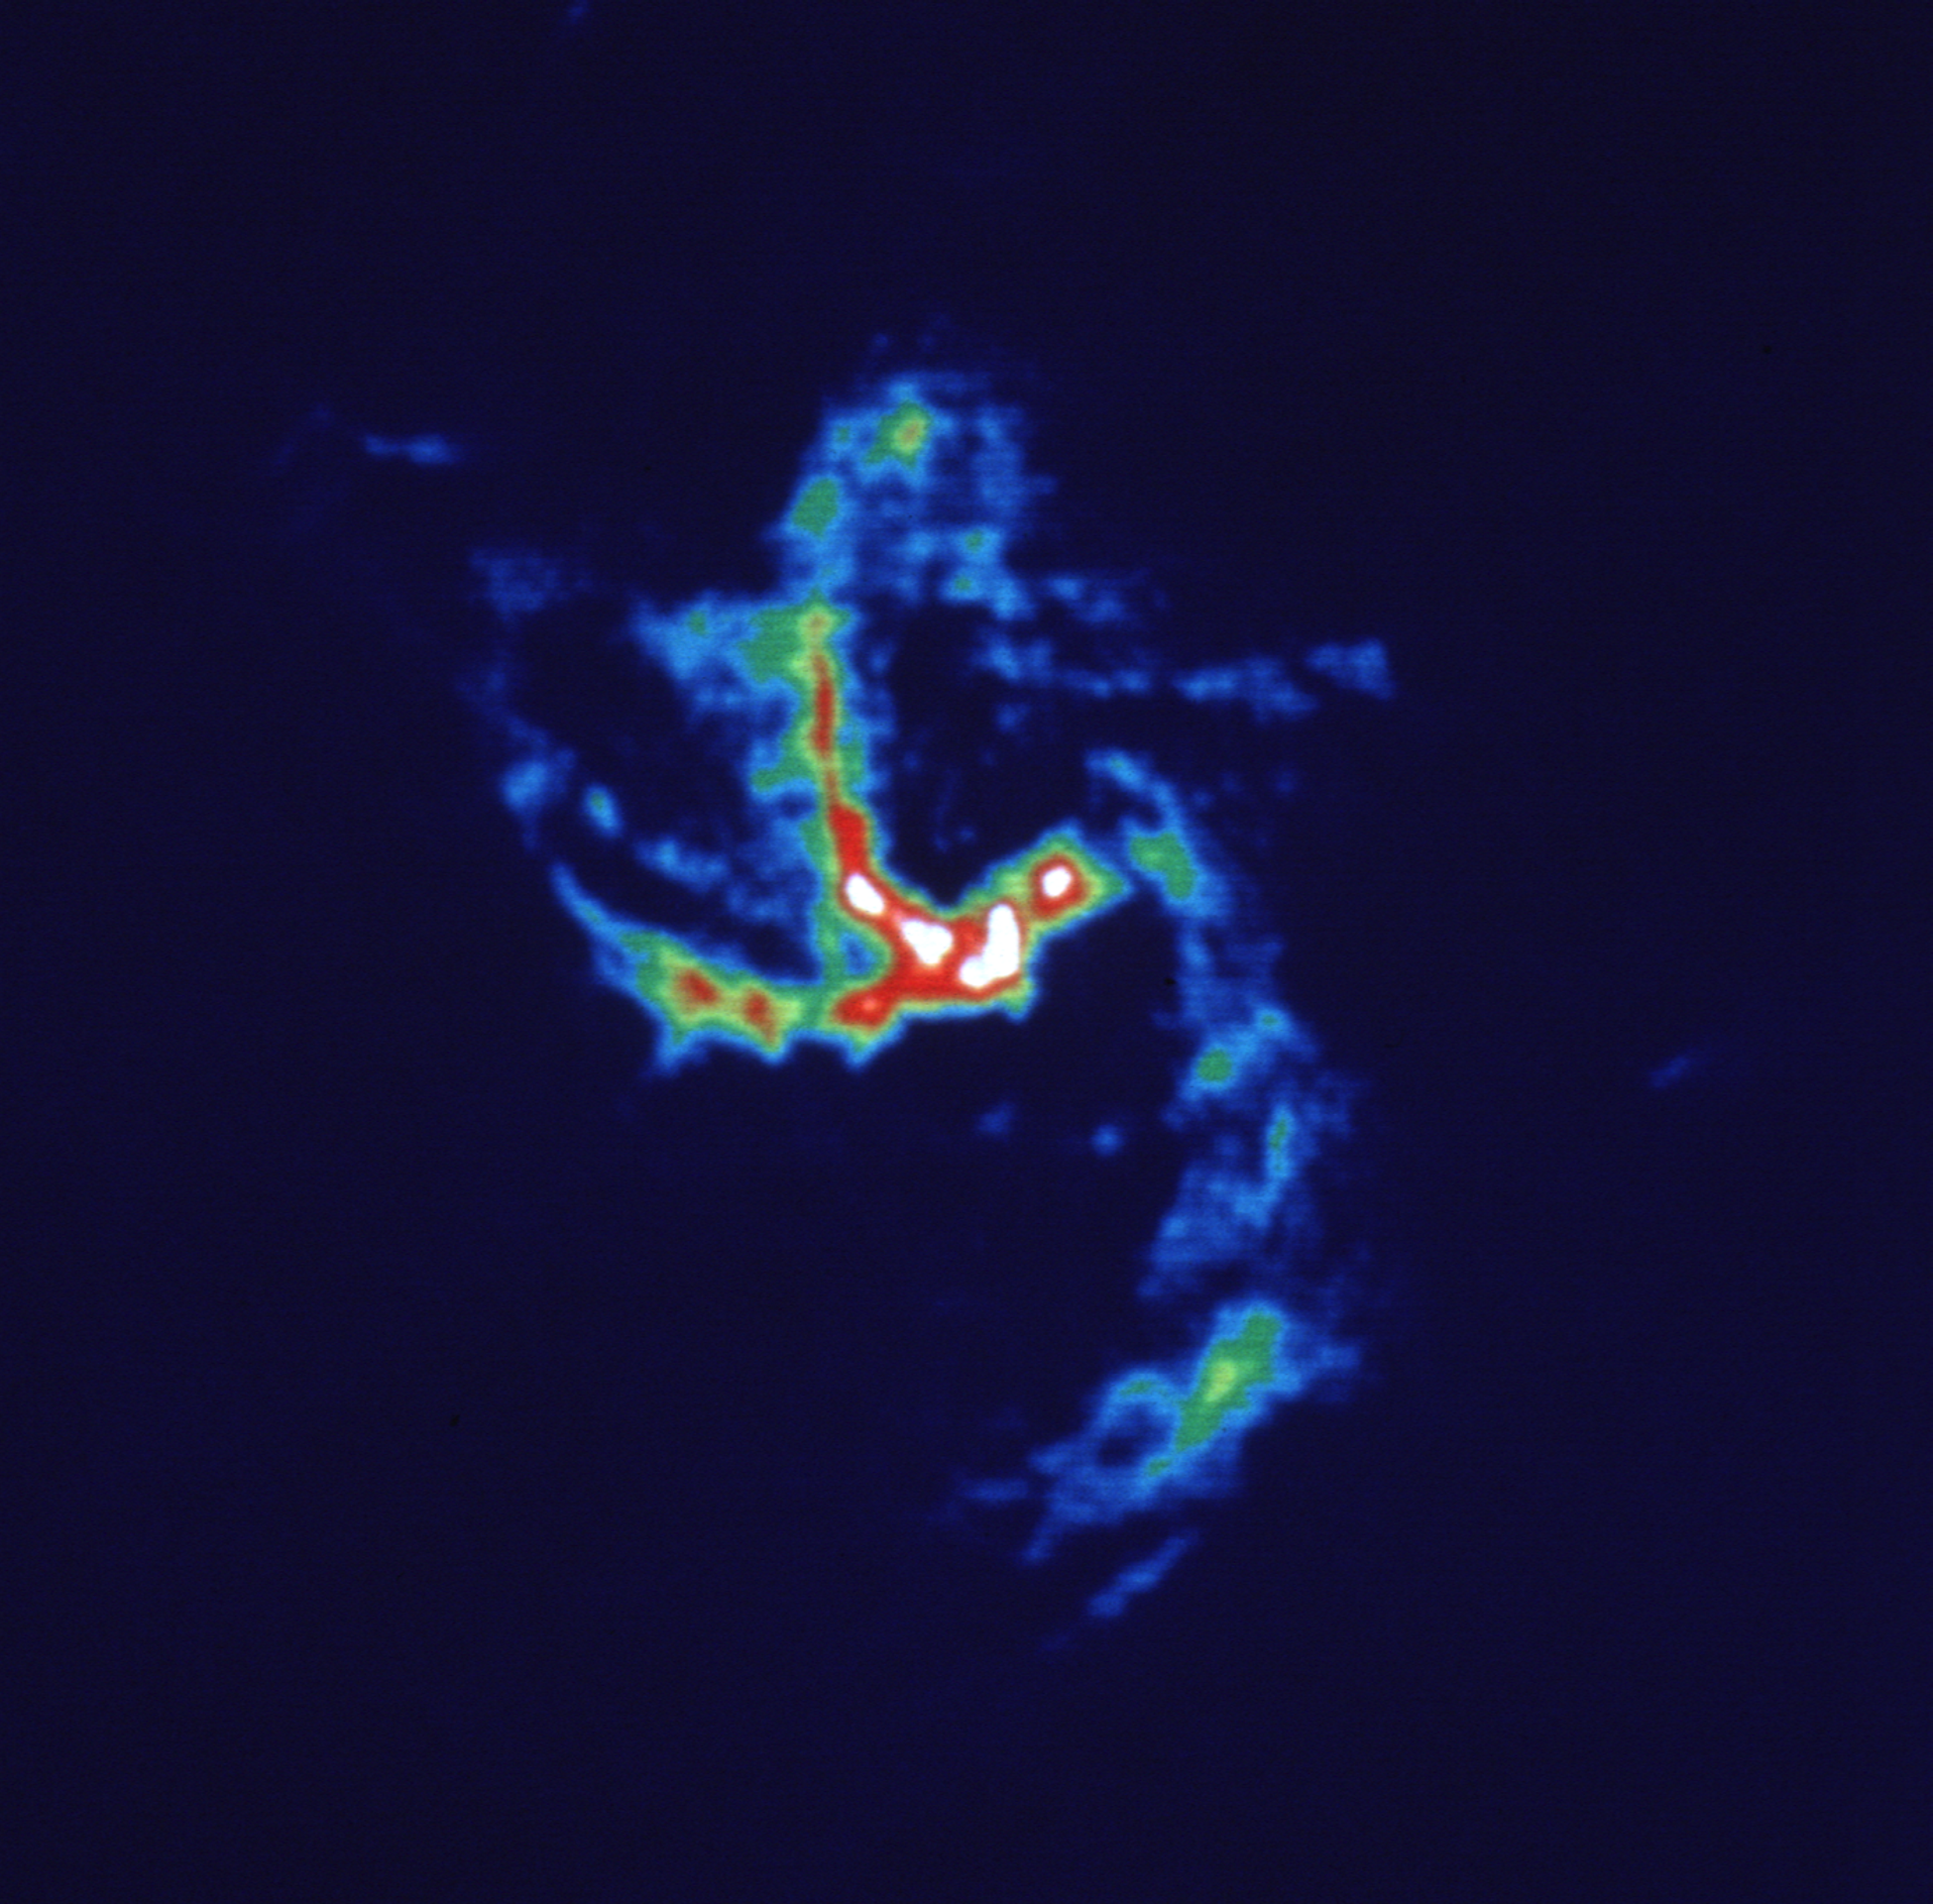

The Spiral in the Heart of our Galaxy

In the heart of our 100,000 light-year wide spiral Milky Way Galaxy lies a miniature spiral of ionized gas only 10 light-years across. The Very Large Array (VLA) caught this gas in the act of orbiting around the supermassive black hole in the core of our Galaxy.

Credit: (NRAO/AUI/NSF)